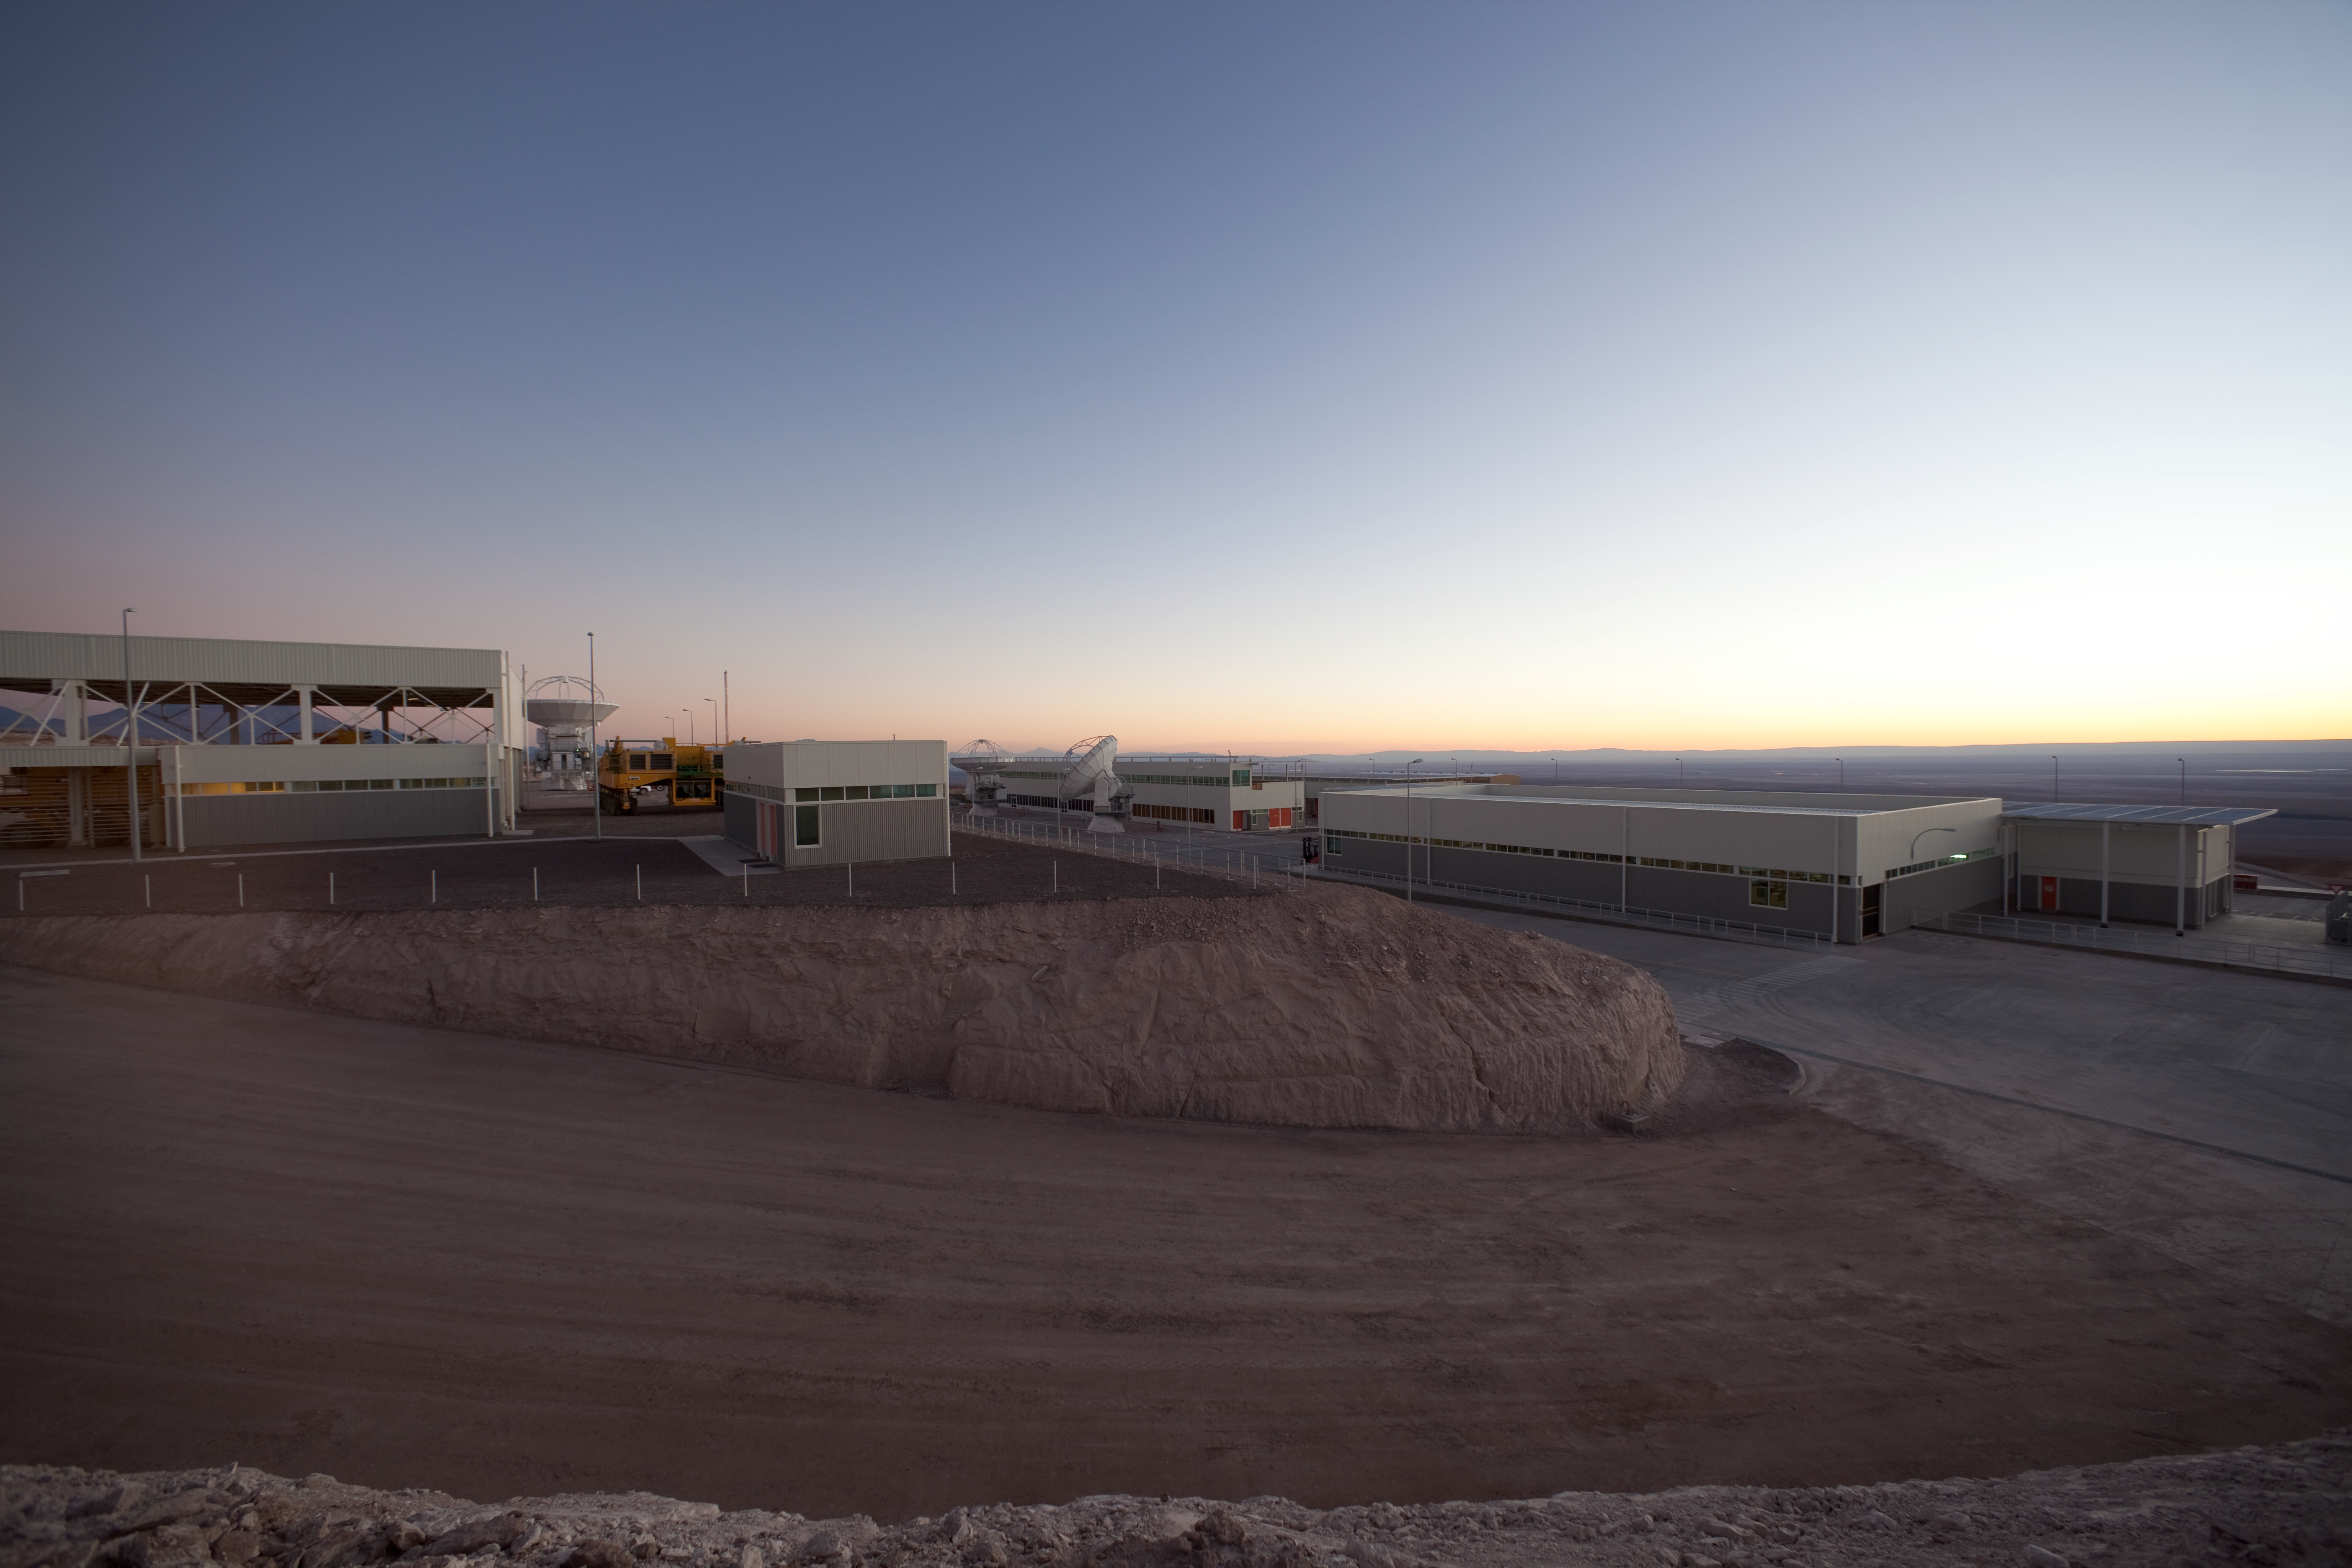

ALMA OSF after sunset

View of the Operational Support Facility after sunset.

Credit: ALMA (ESO/NAOJ/NRAO)